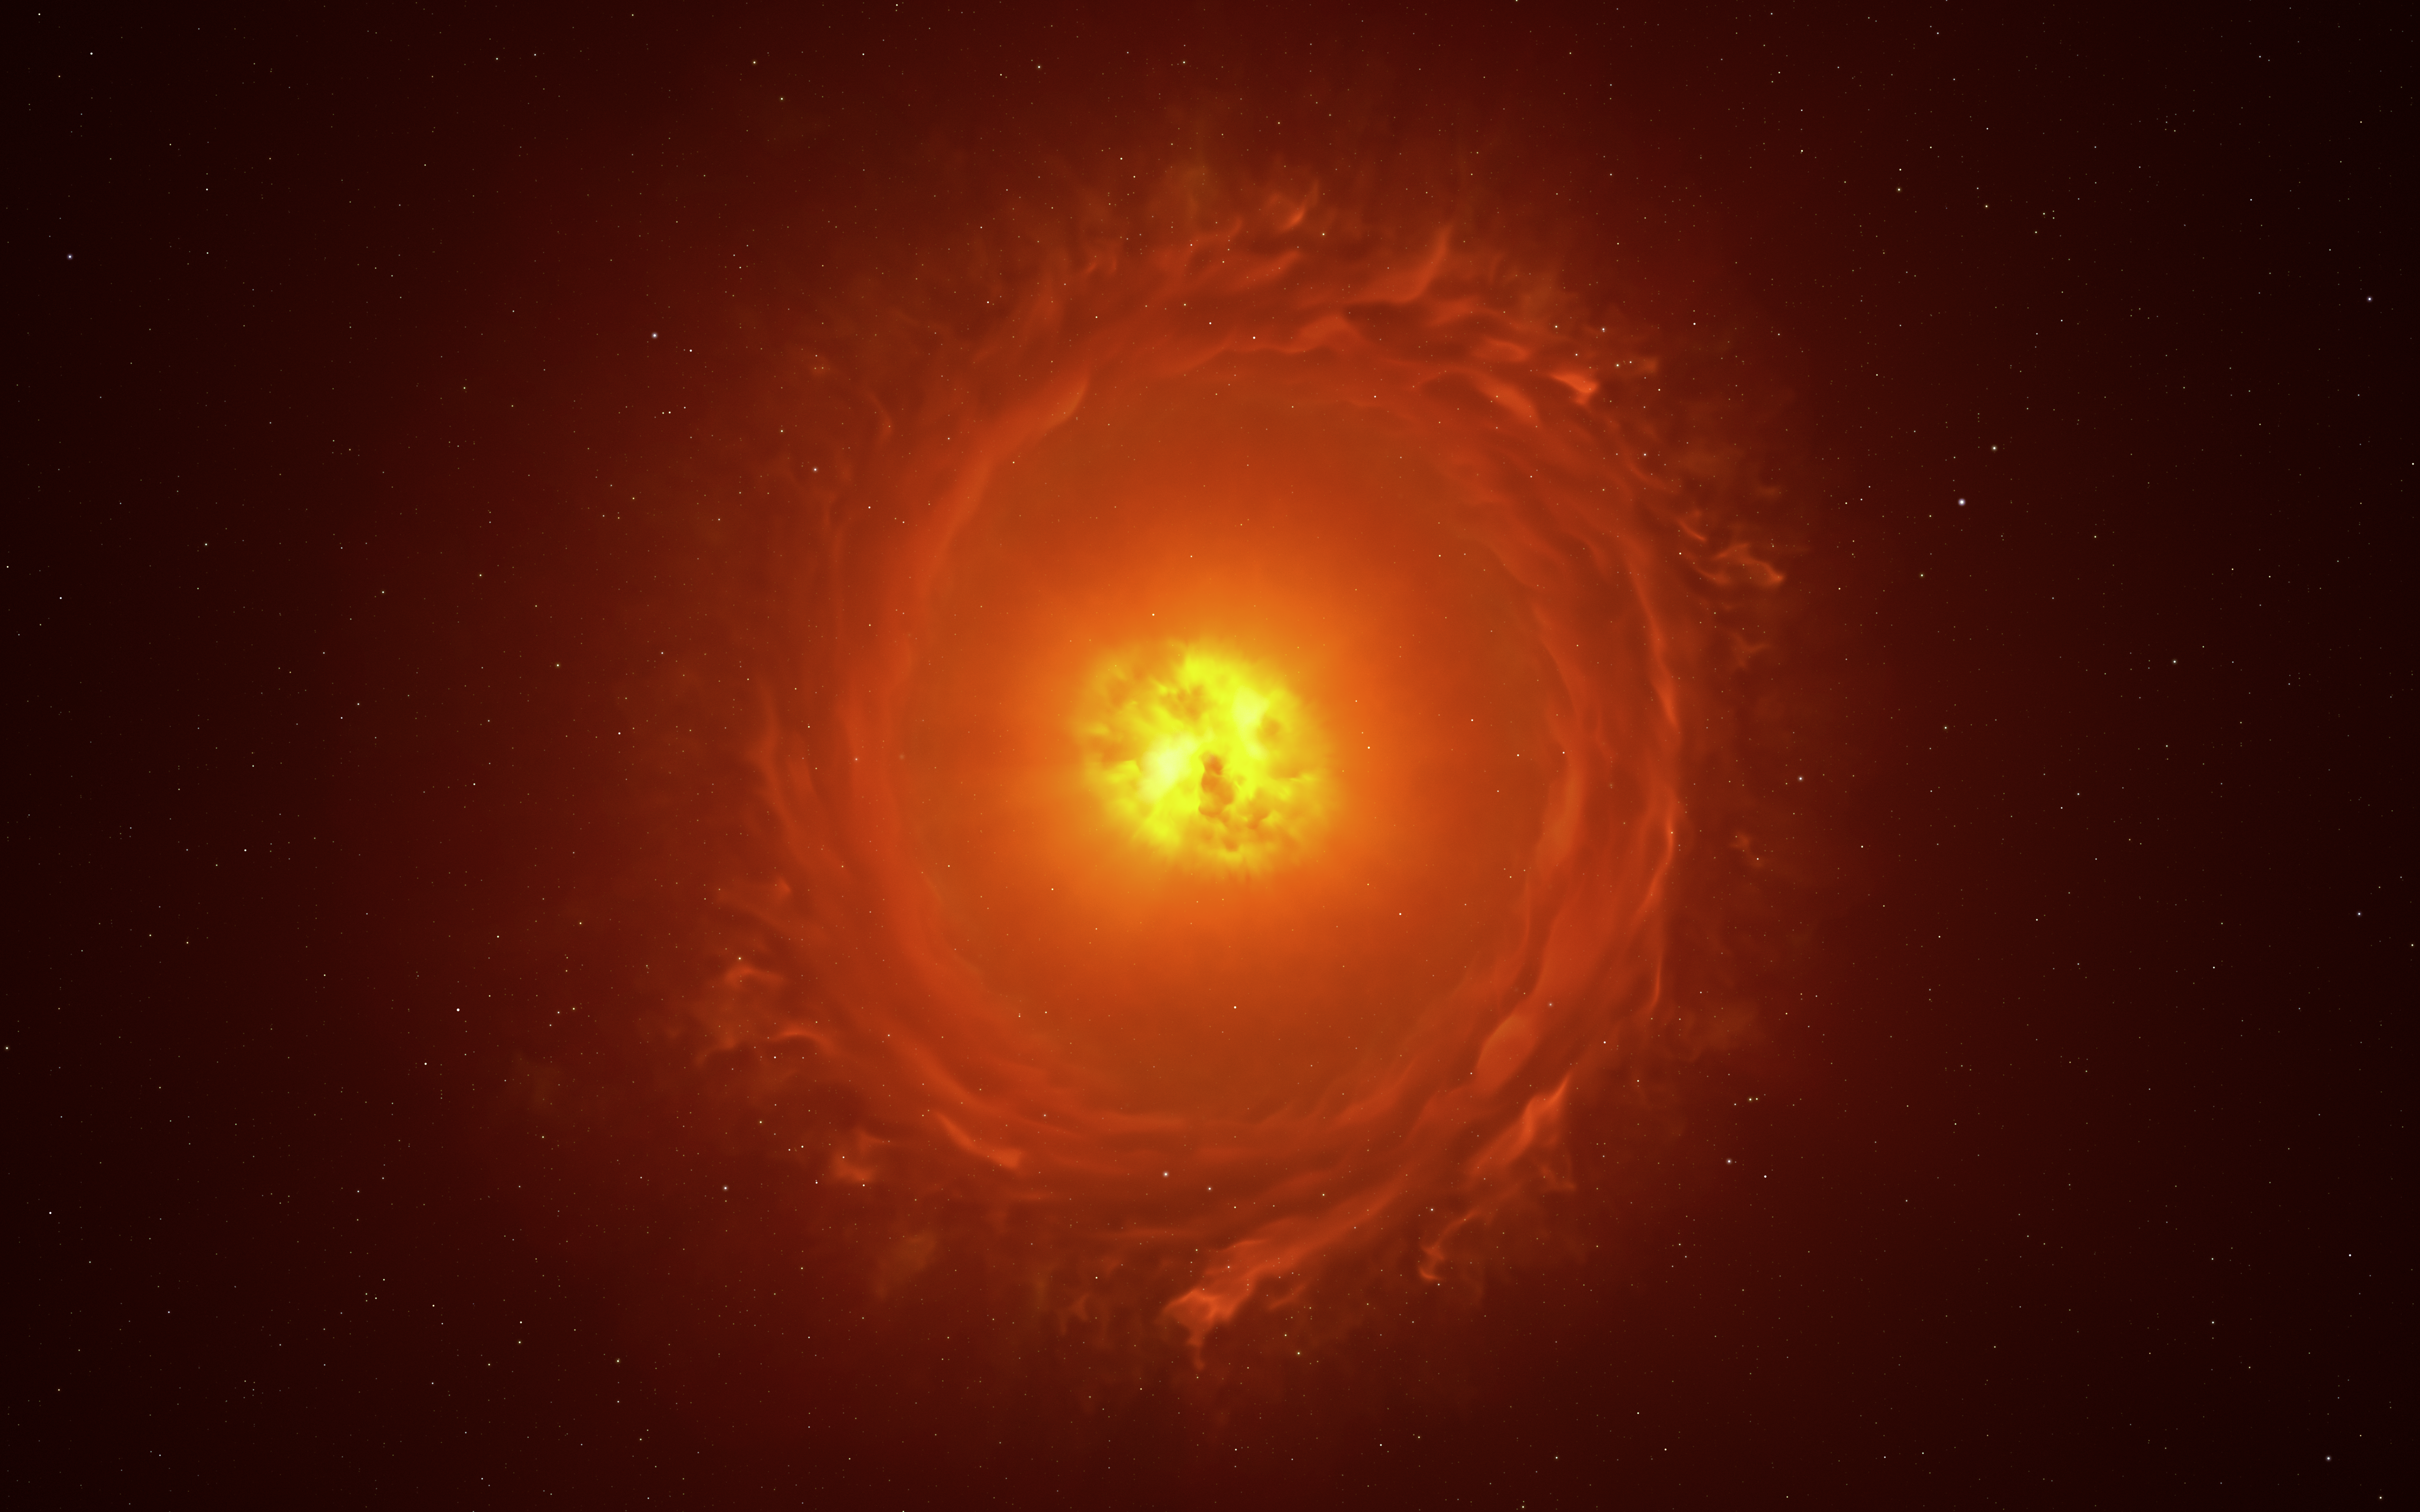

Artist’s impression of the dying star WOH G64

This image shows an artist’s reconstruction of the star WOH G64, the first star outside our galaxy to be imaged in close-up. It is located at a staggering distance of over 160 000 light-years away in the Large Magellanic Cloud. This artistic impression showcases its main features: an egg-shaped cocoon of dust surrounding the star and a ring or torus of dust. The existence and shape of the latter require more observations to be confirmed.

Credit: ESO/L. Calçada